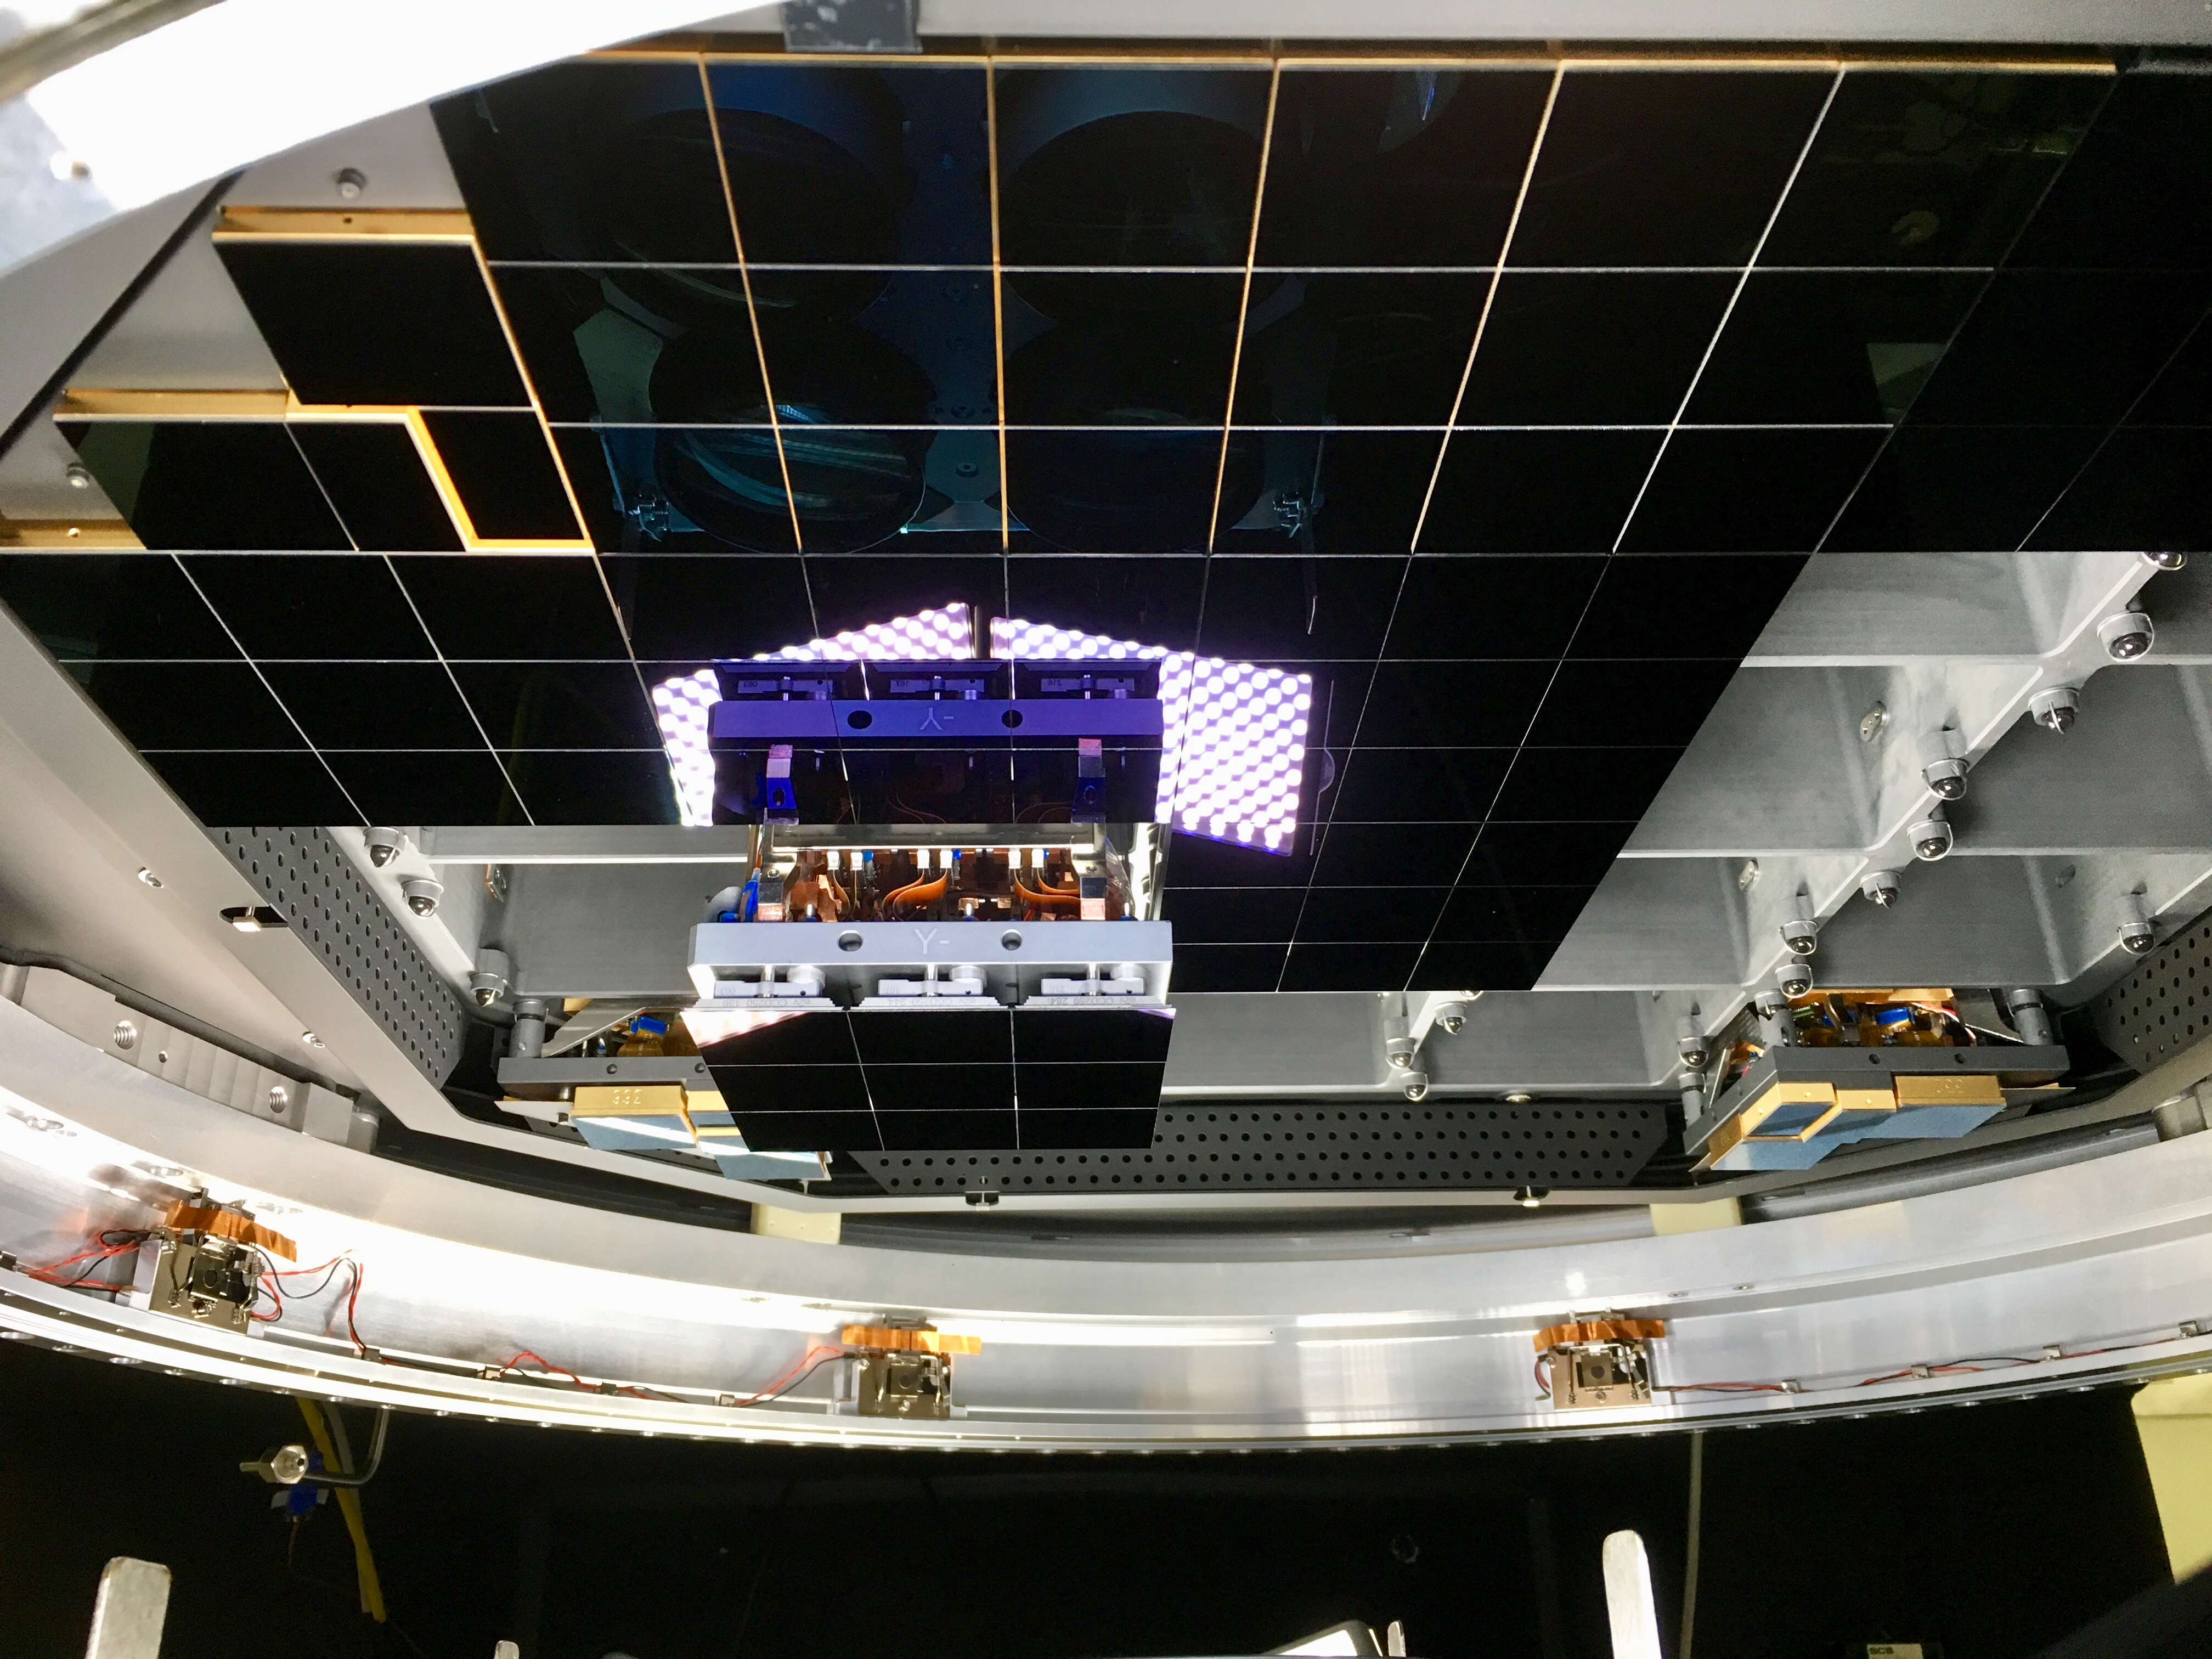

Ninth raft installed

At SLAC National Accelerator Laboratory, the ninth Raft Tower Module (RTM) has now been installed in the camera cryostat, marking the completion of the first phase of focal plane integration.

Credit: NOIRLab/ Vera C. Rubin Observatory/ NSF/ AURA